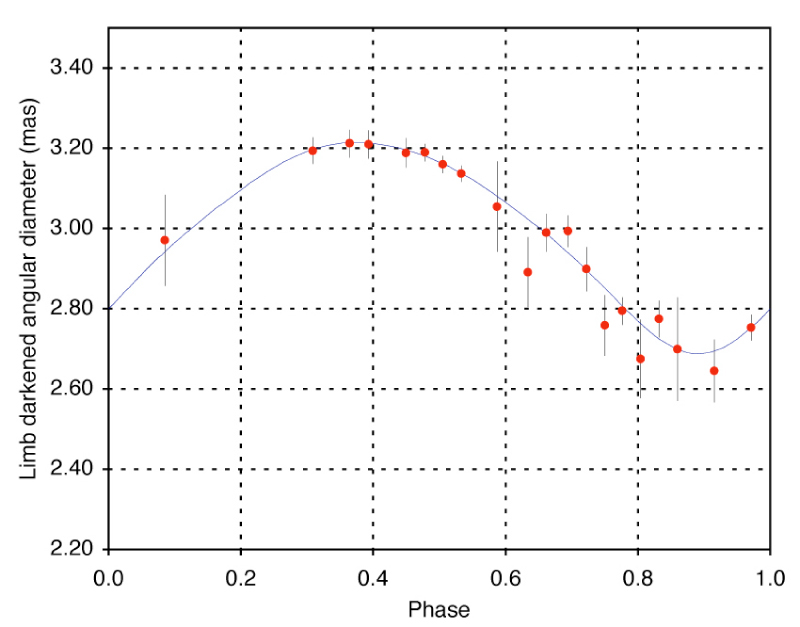

Pulsation of the cepheid variable L Car

VINCI observations of the pulsation of the Cepheid variable L Car (P = 35.5 days, red dots) and the adjusted radius curve (green line), as deduced from the integration of the radial velocity measured on this star over its pulsation period.

Credit: ESO